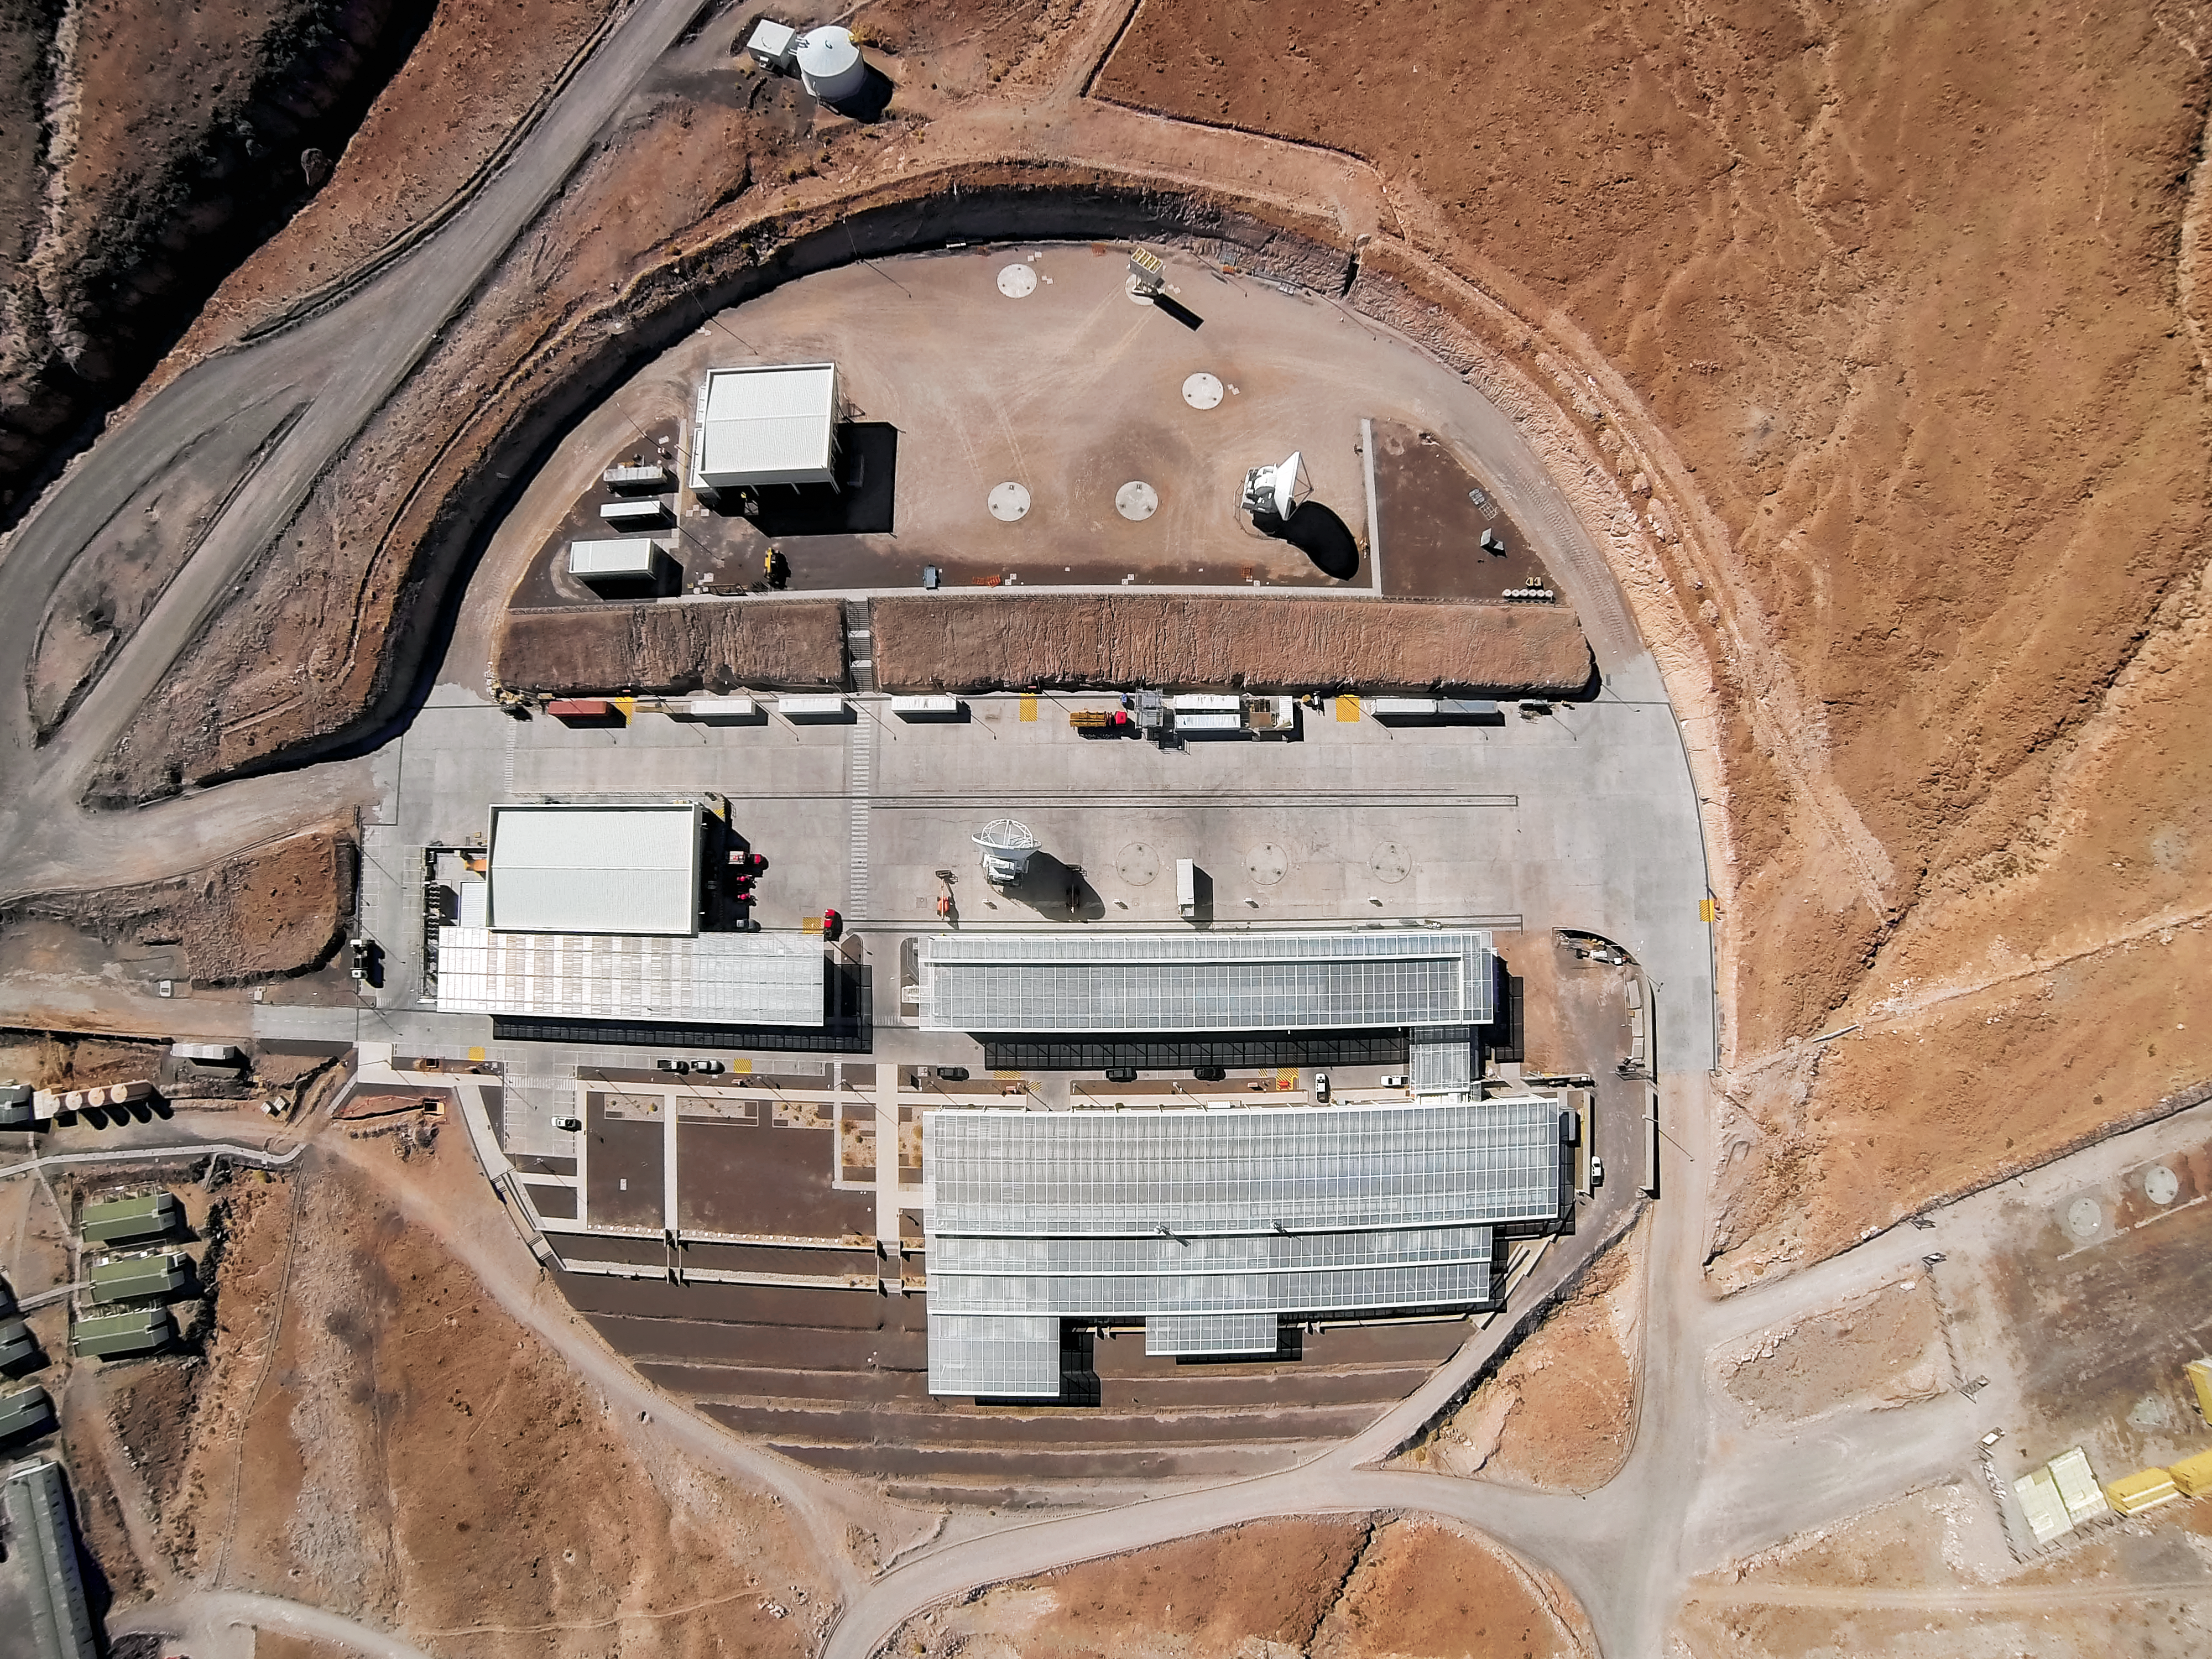

Operation ALMA

This picture offers a bird's eye view of the Operations Support Facility (OSF) at the Atacama Large Millimeter/submillimeter Array (ALMA), where ALMA personnel work and live. This is the location of the control room and laboratories, and is also where the antennas are taken for maintenance. The OSF is located at an altitude of 2900 metres, over 2000 metres below the Chajnantor Plateau where the array studies the Universe. The antennas are moved between these two sites by the custom-built ALMA transporters, two powerful vehicles weighing 130 tonnes, which can position the giant dishes with millimetric precision.

Credit: ESO